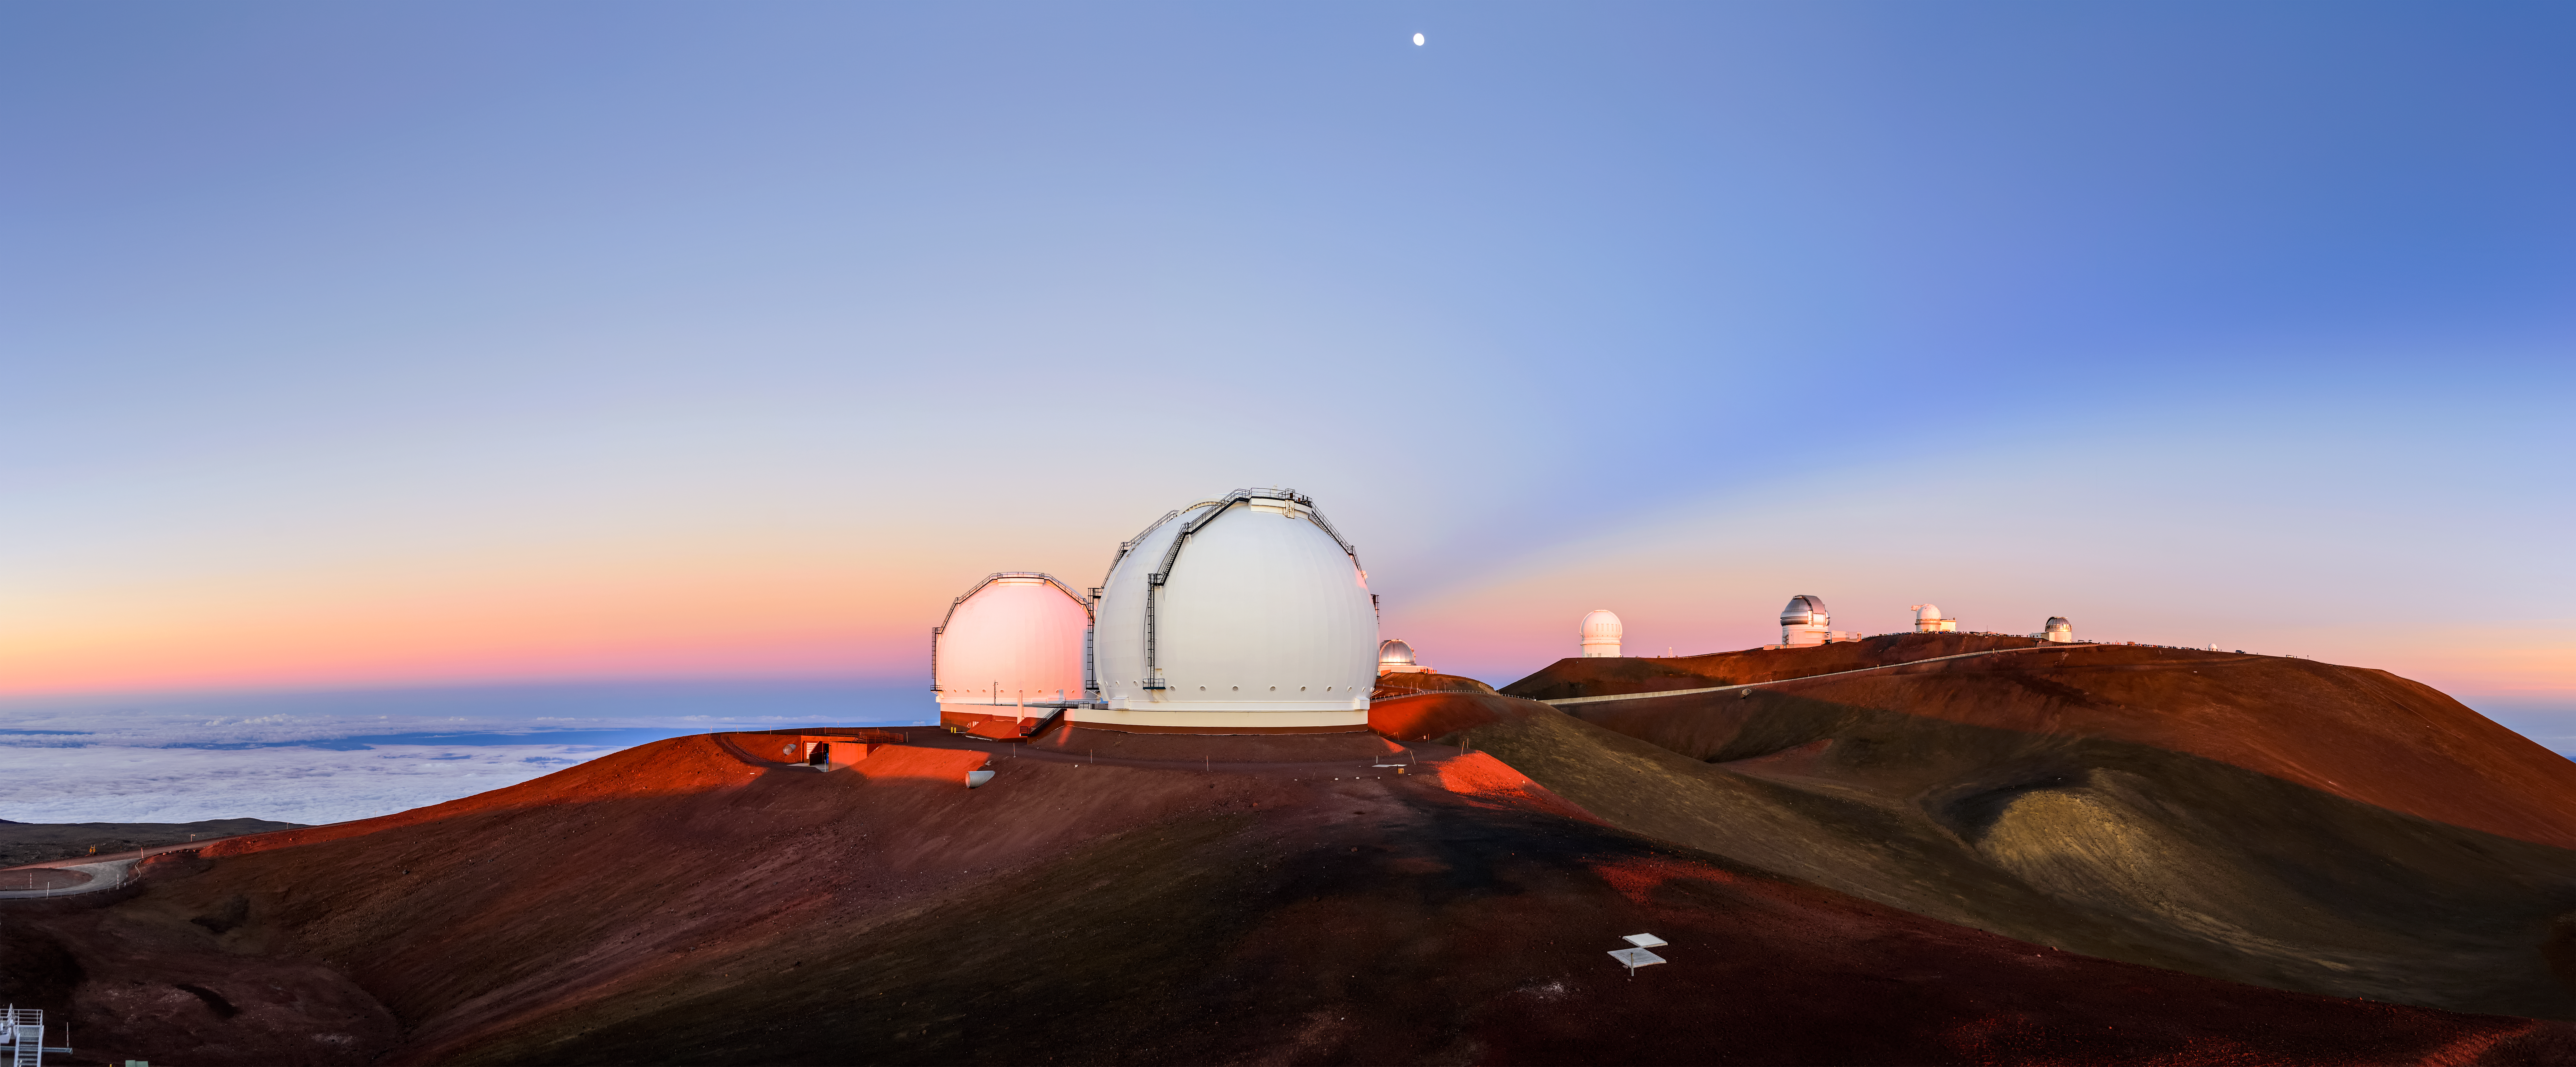

A Stream of Anticrepuscular Rays

On top of observing astronomical events in the northern skies, Gemini North — one half of the International Gemini Observatory, supported in part by the U.S. National Science Foundation and operated by NSF NOIRLab— is also set in an environment of gorgeous sunsets near the summit of Maunakea, Hawai‘i. Every so often, though, Gemini North is the site of something special. Upon closer inspection, a stream of shadow can be seen streaking across the right side of the image, outlined by parallel beams of light known as anticrepuscular rays. These rays are caused by clouds obscuring the dim, backscattered sunlight and appear to converge on a point directly opposite the Sun, known as the antisolar point. If these rays originated directly from the Sun, they would be called crepuscular rays. Anticrepuscular rays require the right environment to be created so they are difficult to glimpse.

Credit: International Gemini Observatory/NOIRLab/NSF/AURA/J. Chu